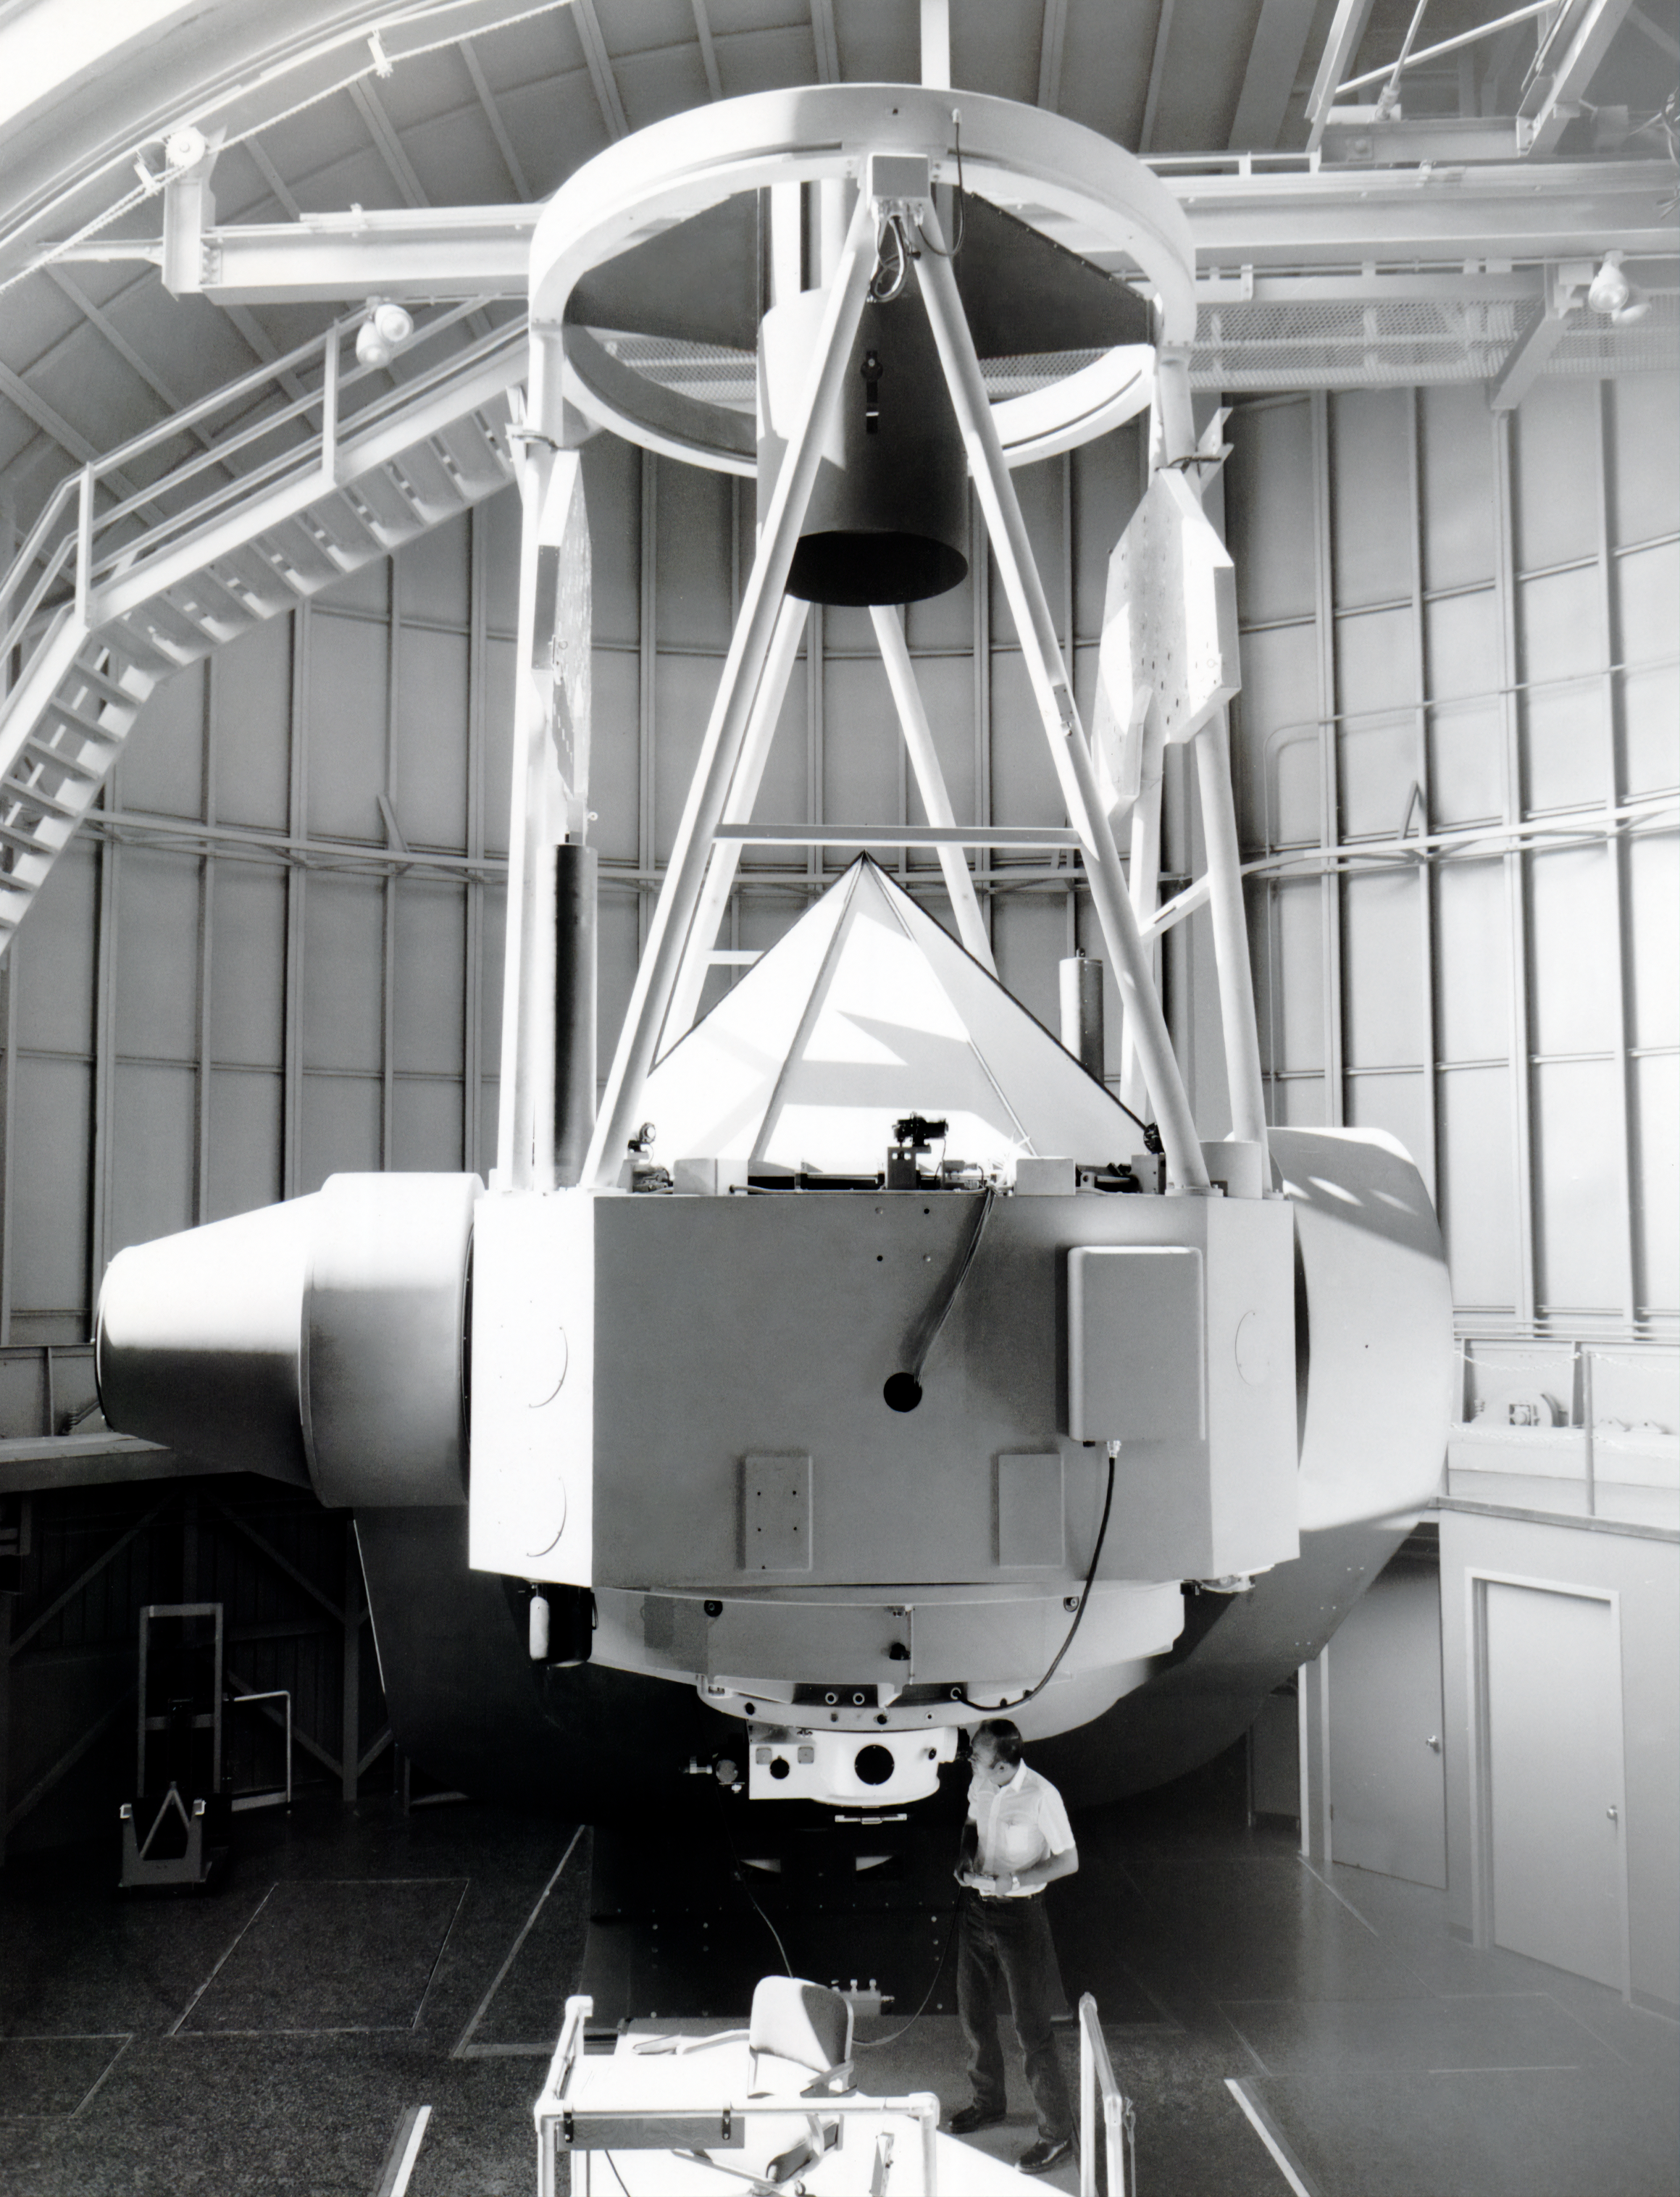

The 90 inch Bok Telescope

The 90" Bok Telescope, operated by the University of Arizona's Steward Observatory at Kitt Peak National Observatory, is depicted here.

Credit: NOIRLab/AURA/NSF